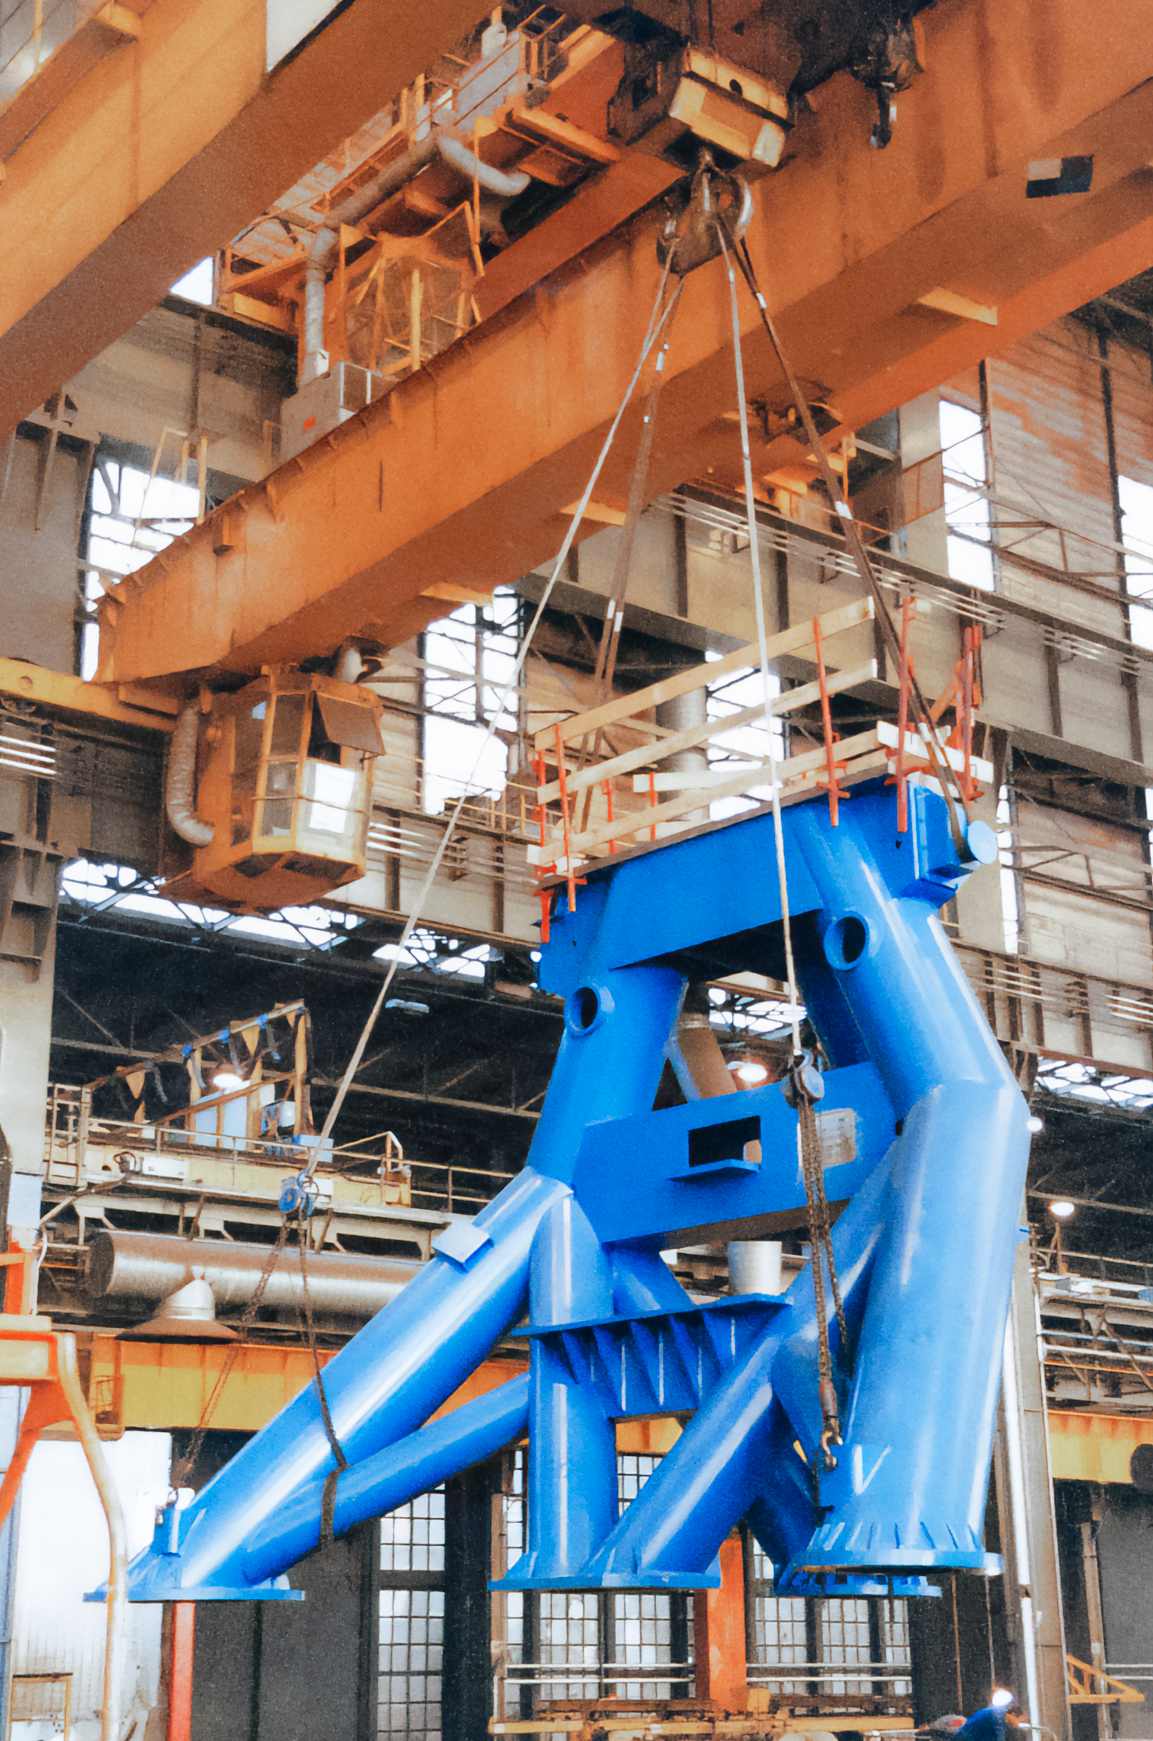

Gemini Activities

Activities related to the construction and commissioning of the twin International Gemini Observatory telescopes.

Credit: International Gemini Observatory/NOIRLab/NSF/AURA